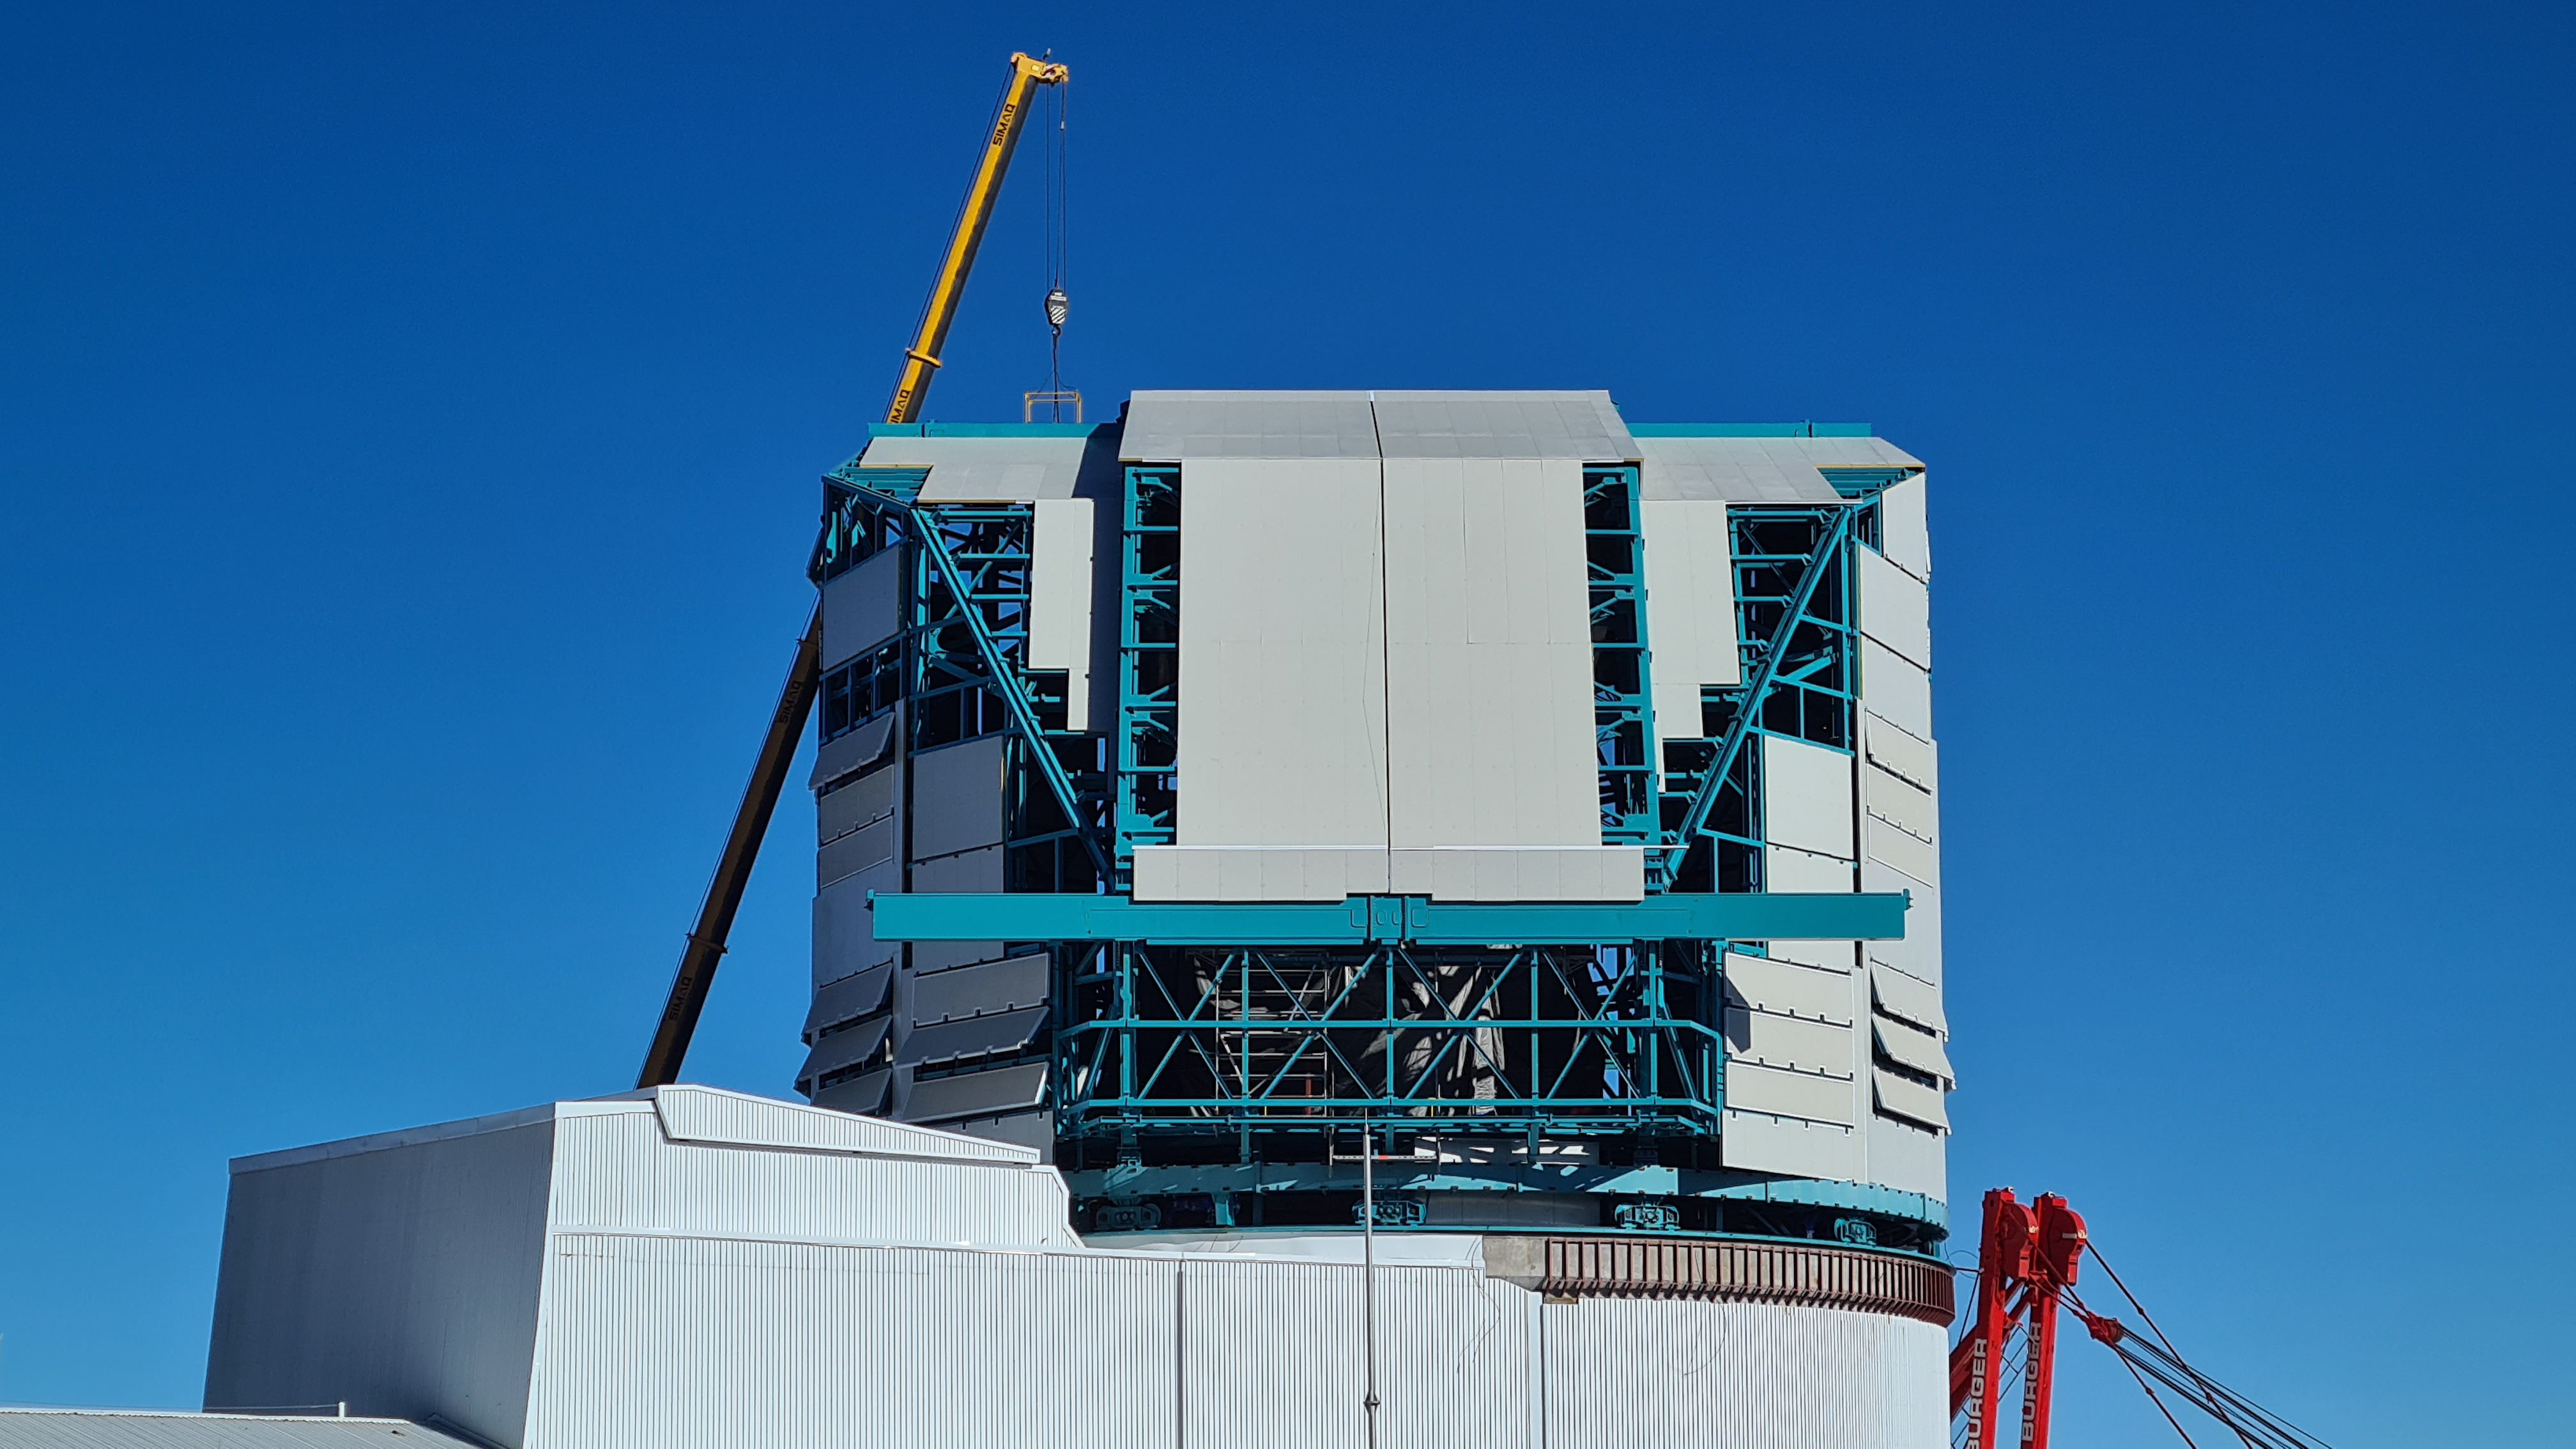

May 12 Summit Inspection

Regularly-scheduled inspections of the summit facility and equipment continue with social distancing and strict safety measures in place. The most recent inspection took place on May 12th and again included maintenance work on the Dome and TMA, including improvements for weather resistance in the coming months

Credit: Rubin Observatory/NSF/AURA